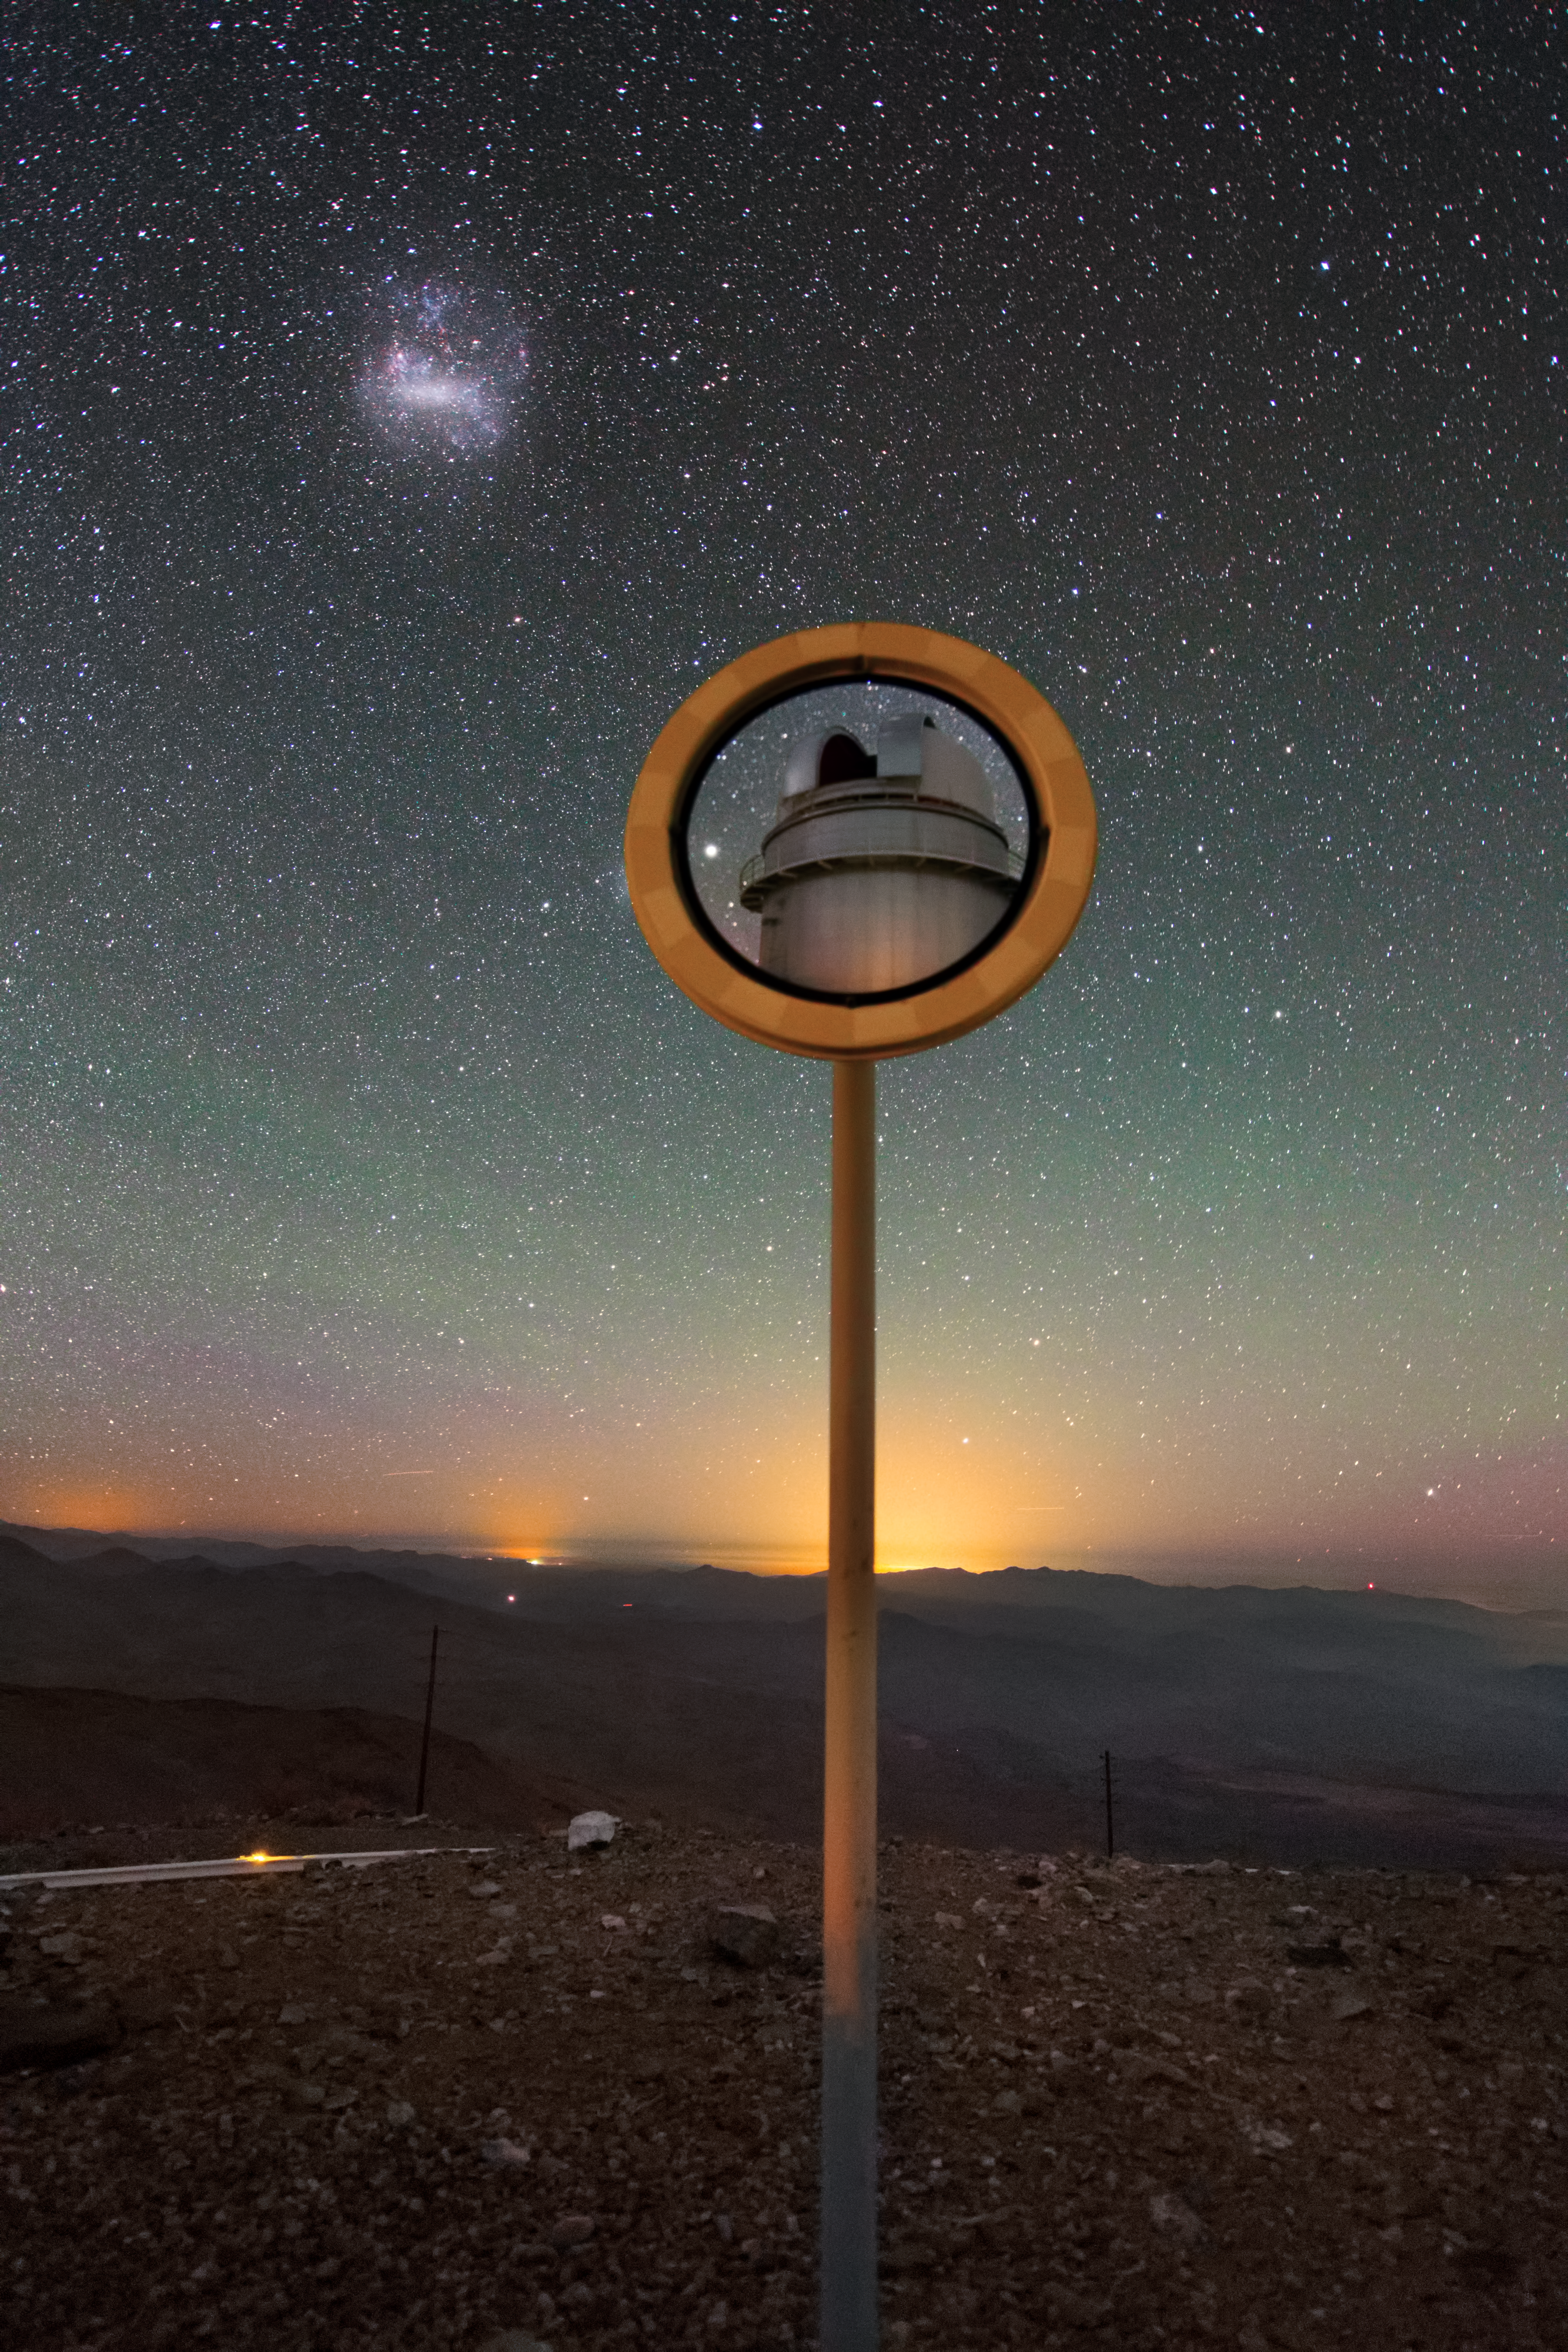

A floating telescope?

At first glance, this image may be more than a little confusing — is the domed telescope at the centre of the image part of a framed roadside photograph? Is it floating in mid-air? What, exactly, is going on?

Sadly, nothing as exciting as a levitating telescope — this is simply a trick of peculiar perspective and clever camerawork. Here, the Danish 1.54-metre telescope is perfectly framed and reflected in one of the many roadside mirrors around ESO’s La Silla Observatory. The telescope appears to point towards the Large Magellanic Cloud (LMC) as if it were observing. The LMC is a small nearby galaxy that orbits the Milky Way and can be seen lurking in the upper left of the image.

Due to the extremely sensitive technique used, a soft green radiance known as airglow, caused by the faint emission of light in Earth’s atmosphere, can be seen sweeping across the sunset skies. In the distance, faint orange halos mark the locations of very distant towns and cities sitting beyond the mountainous horizon.

ESO's La Silla Observatory is located on the outskirts of the Chilean Atacama Desert, at 2400 metres above sea level. La Silla has been an ESO stronghold since the 1960s, and currently operates two of the most productive four-metre-class telescopes in the world. This never-before-seen snapshot of La Silla was captured by ESO Photo Ambassador Yuri Beletsky.

Credit: ESO/Y. Beletsky (LCO)